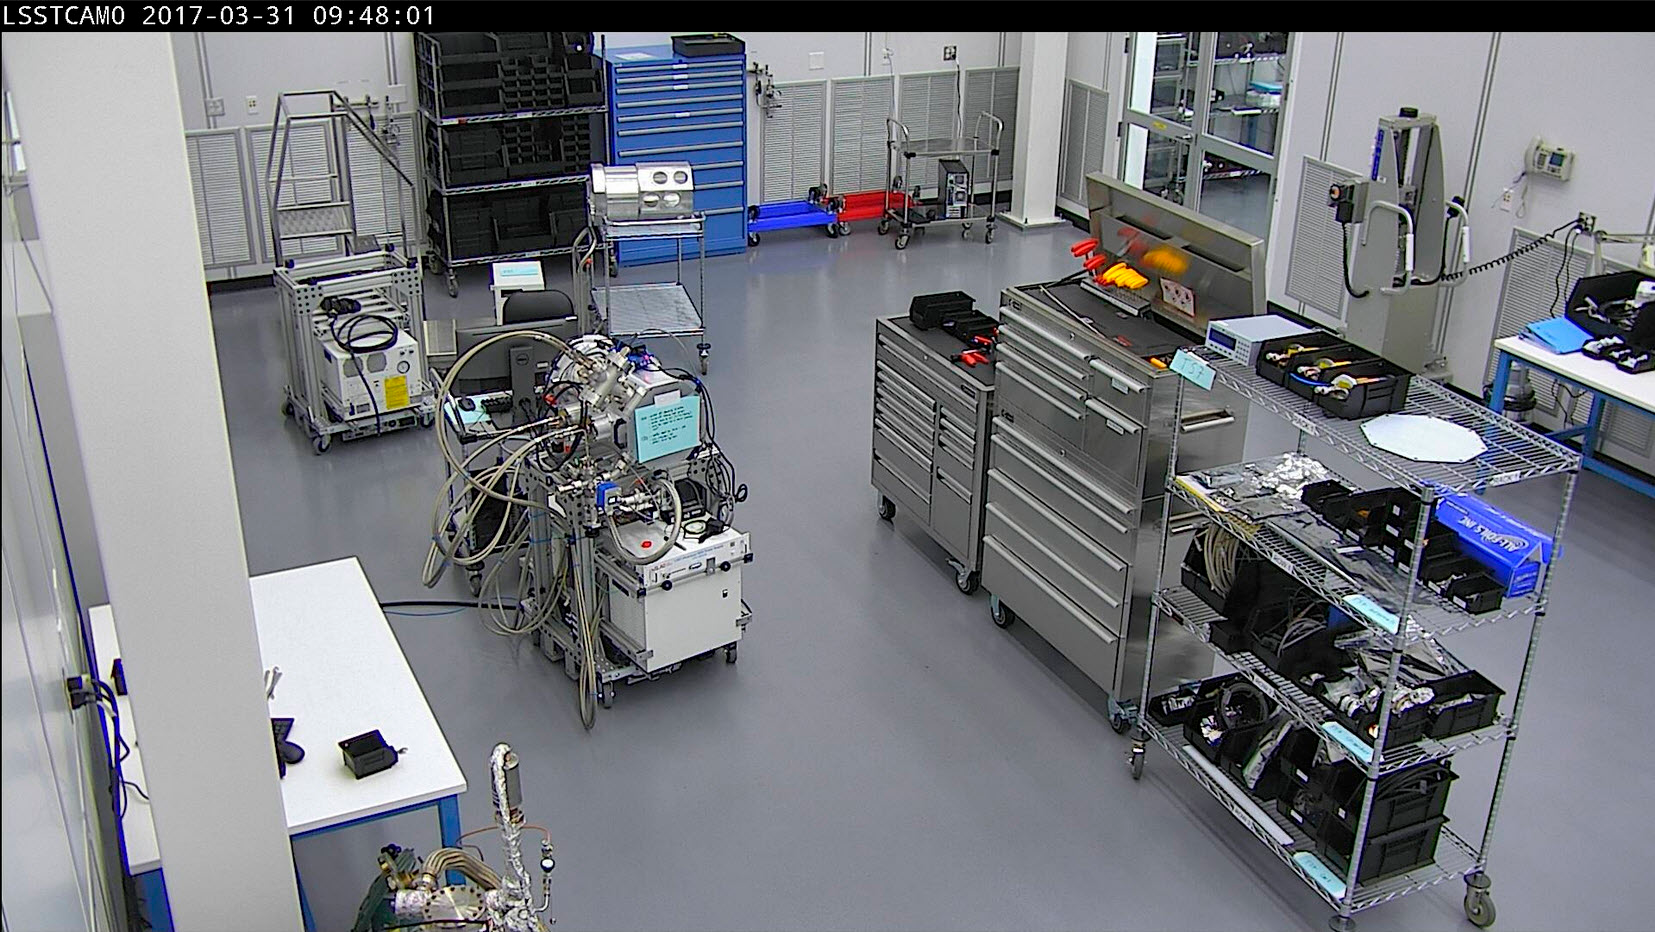

SLAC Clean Room

Clean Room for the LSST Camera Fabrication at SLAC National Accelerator Laboratory, Menlo Park, California.

Credit: Rubin Observatory/NSF/AURA